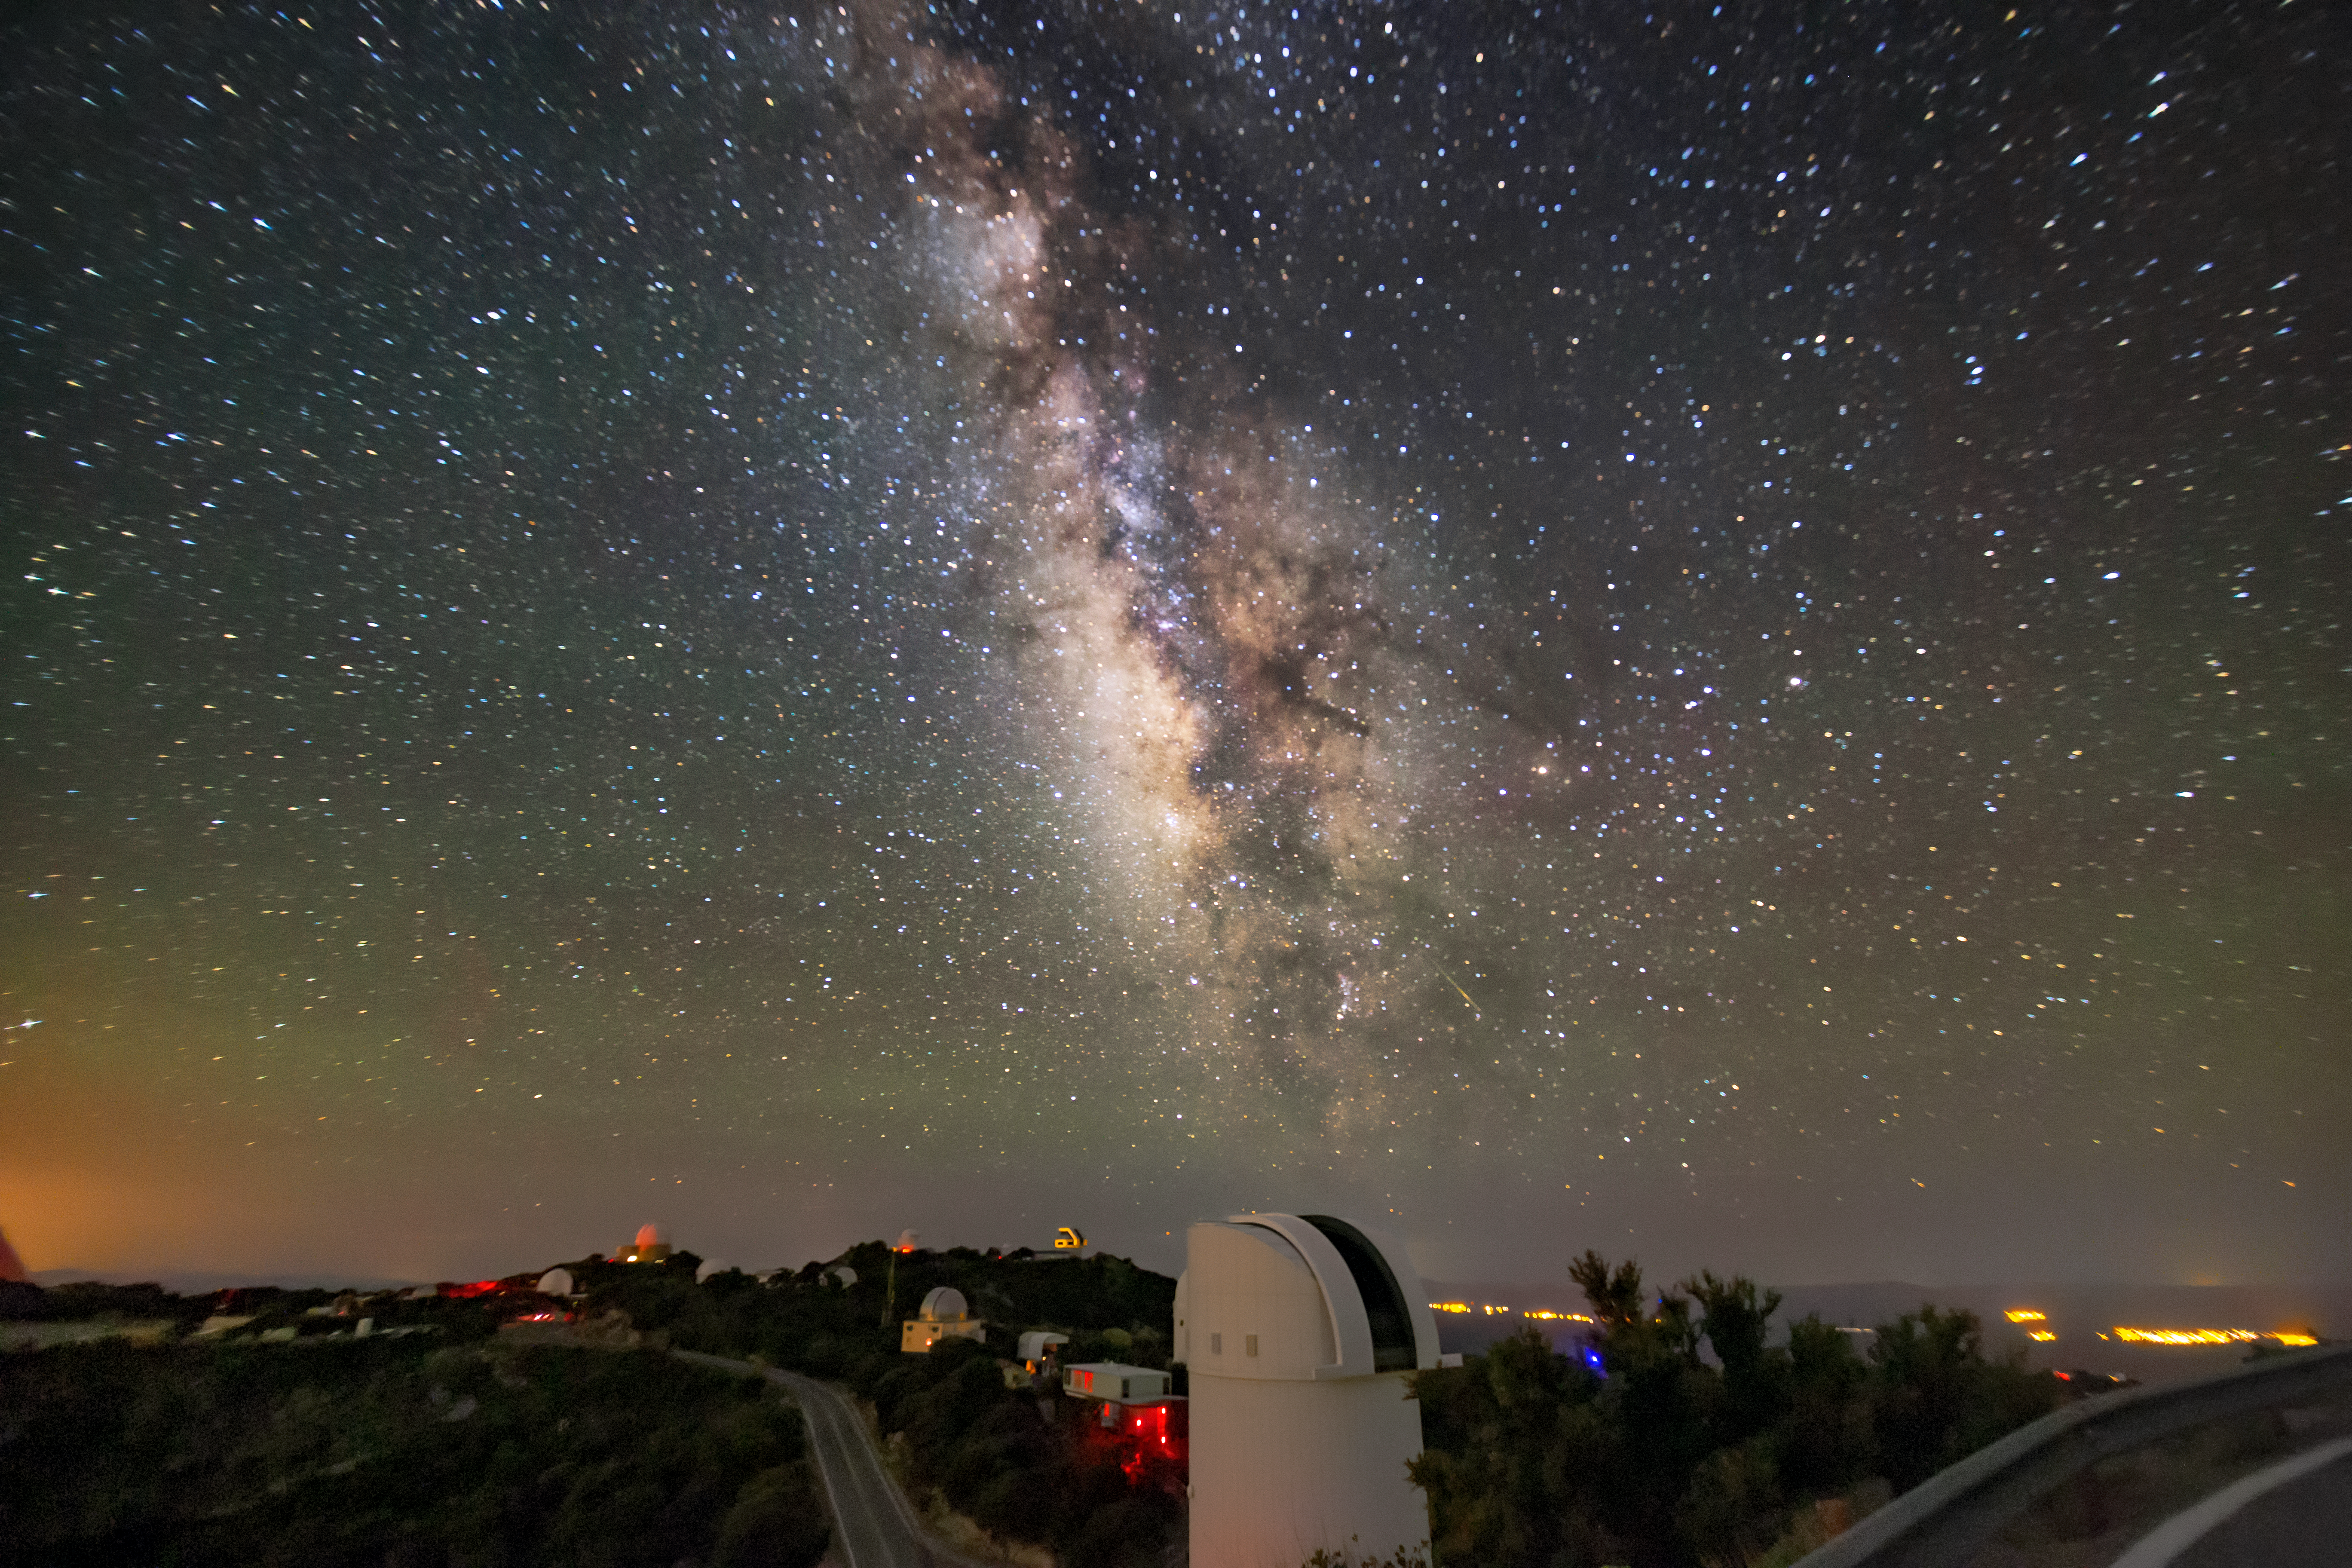

Milky Way over the Bok Telescope

In this photo, the Milky Way blazes brilliantly above the UA Bok 2.3-meter Telescope atop Kitt Peak.

Credit: NOIRLab/AURA/NSF/R. Sparks